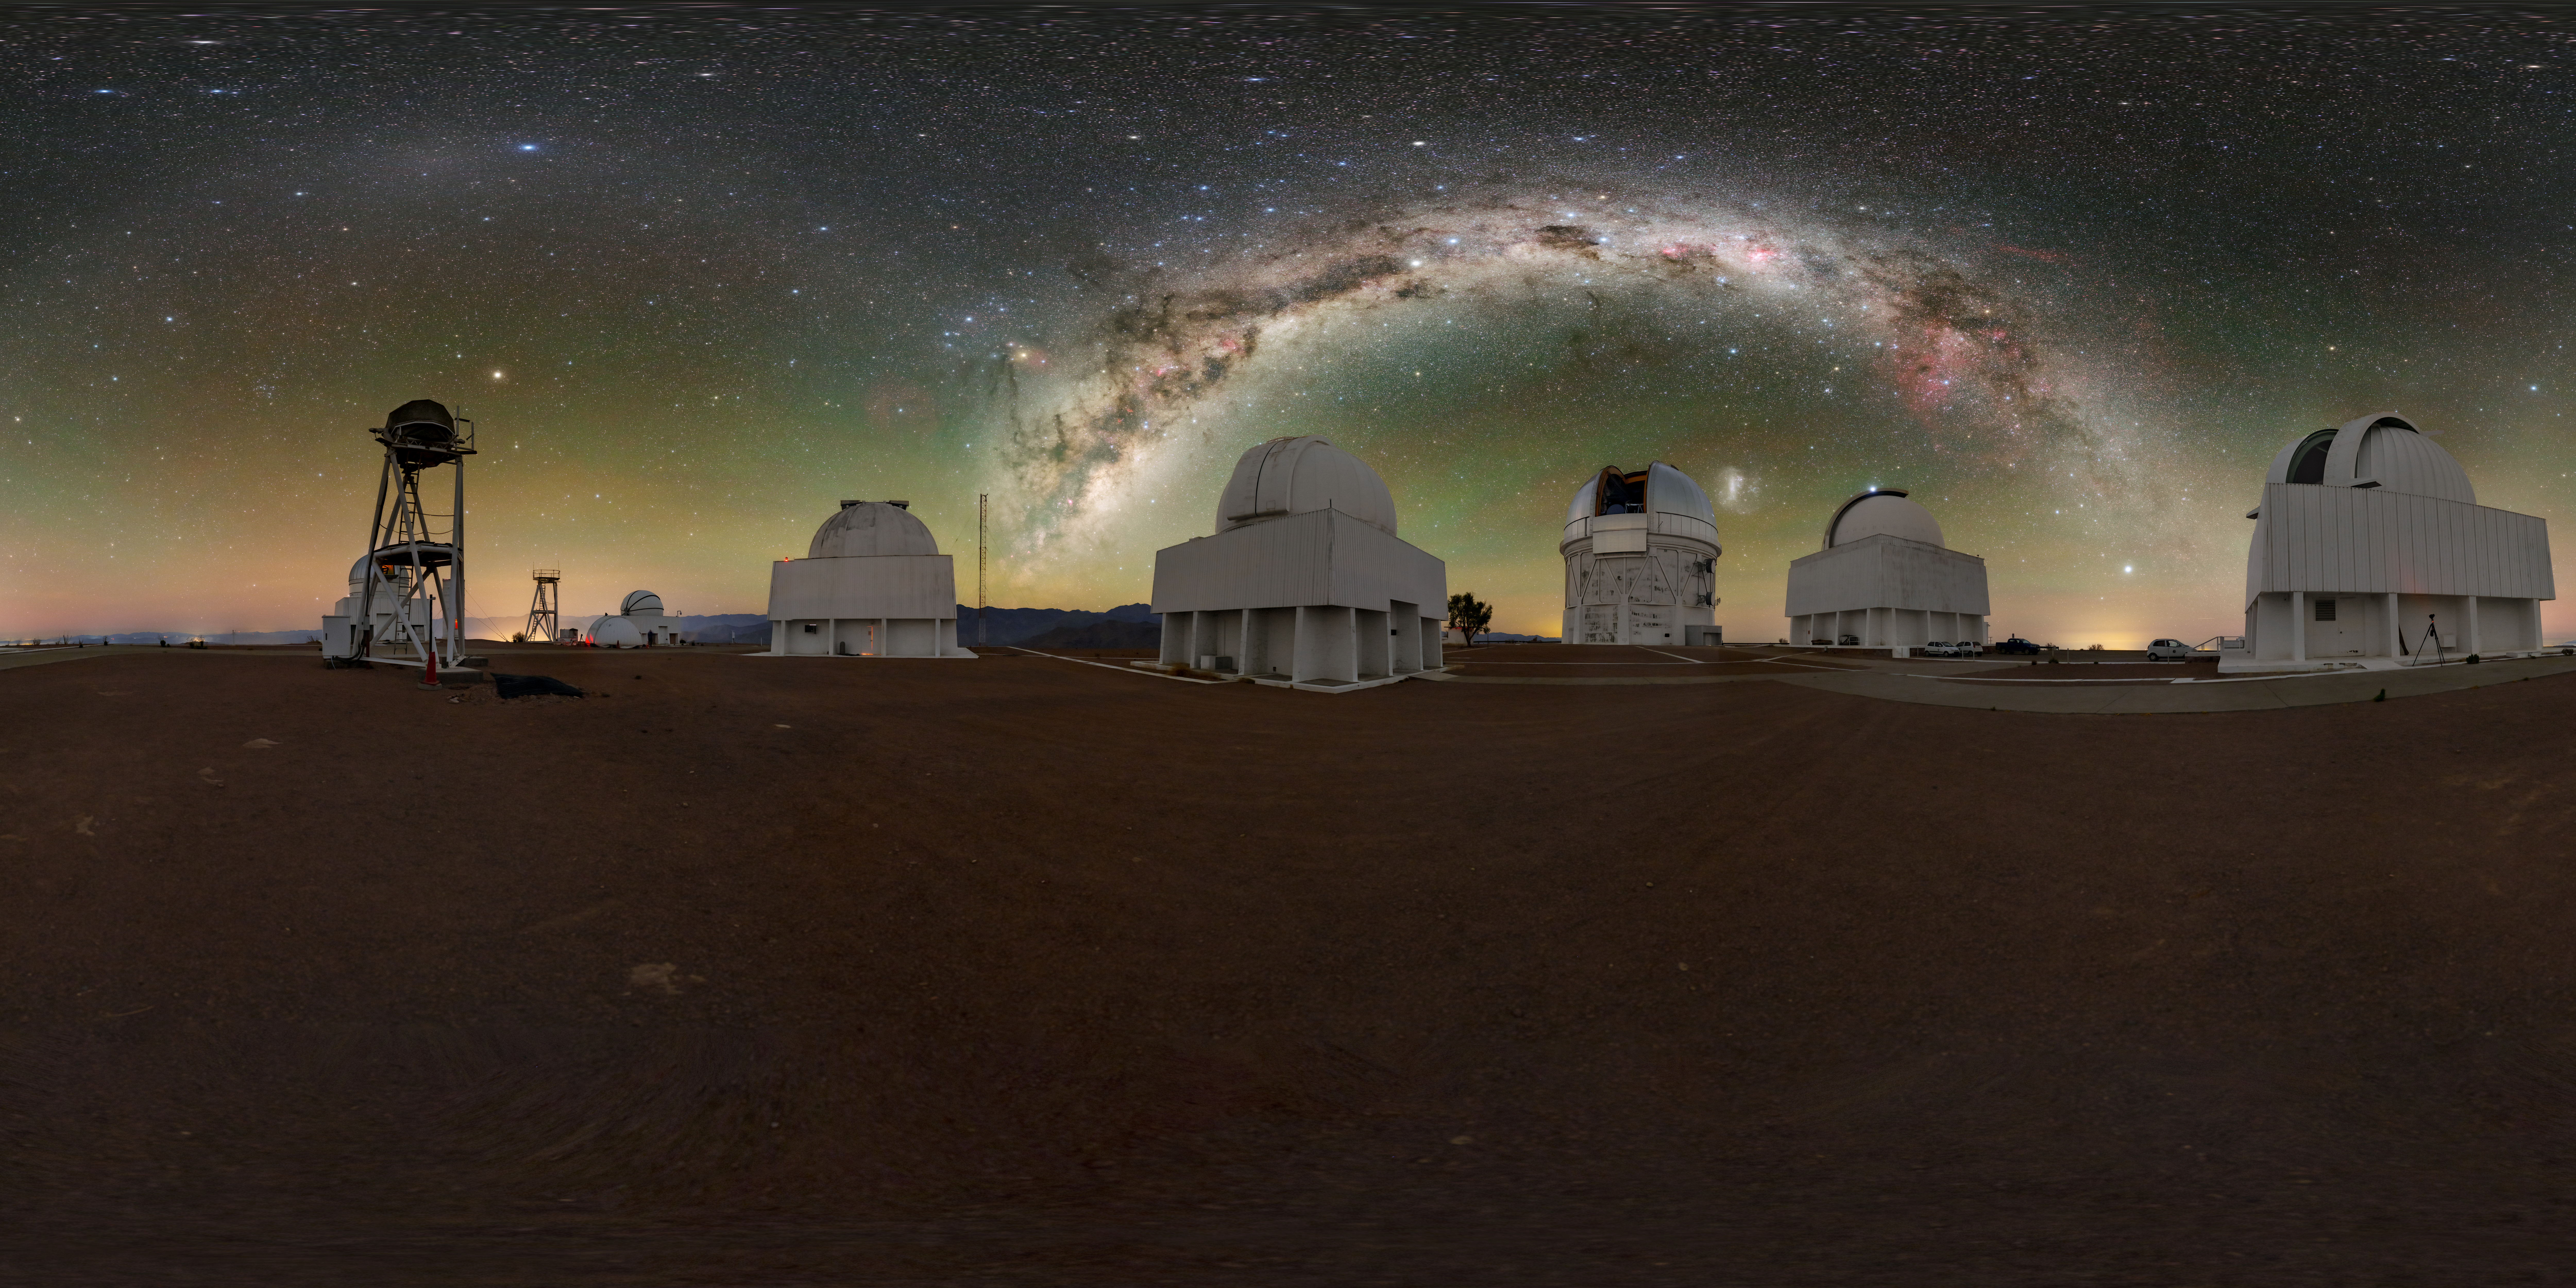

Cerro Tololo Inter-American Observatory 360 Panorama

A 360 panorama view of Cerro Tololo Inter-American Observatory (CTIO), a Program of NSF NOIRLab, showing (left to right) the Curtis Schmidt Telescope, Víctor M. Blanco 4-meter Telescope, SMARTS 1.5-meter Telescope, SMARTS 0.9-meter Telescope, UBC Southern Observatory, and the SMARTS 1.0-meter Telescope.

A fulldome version of this image can be found here.

Credit: CTIO/NOIRLab/NSF/AURA/T. Slovinský